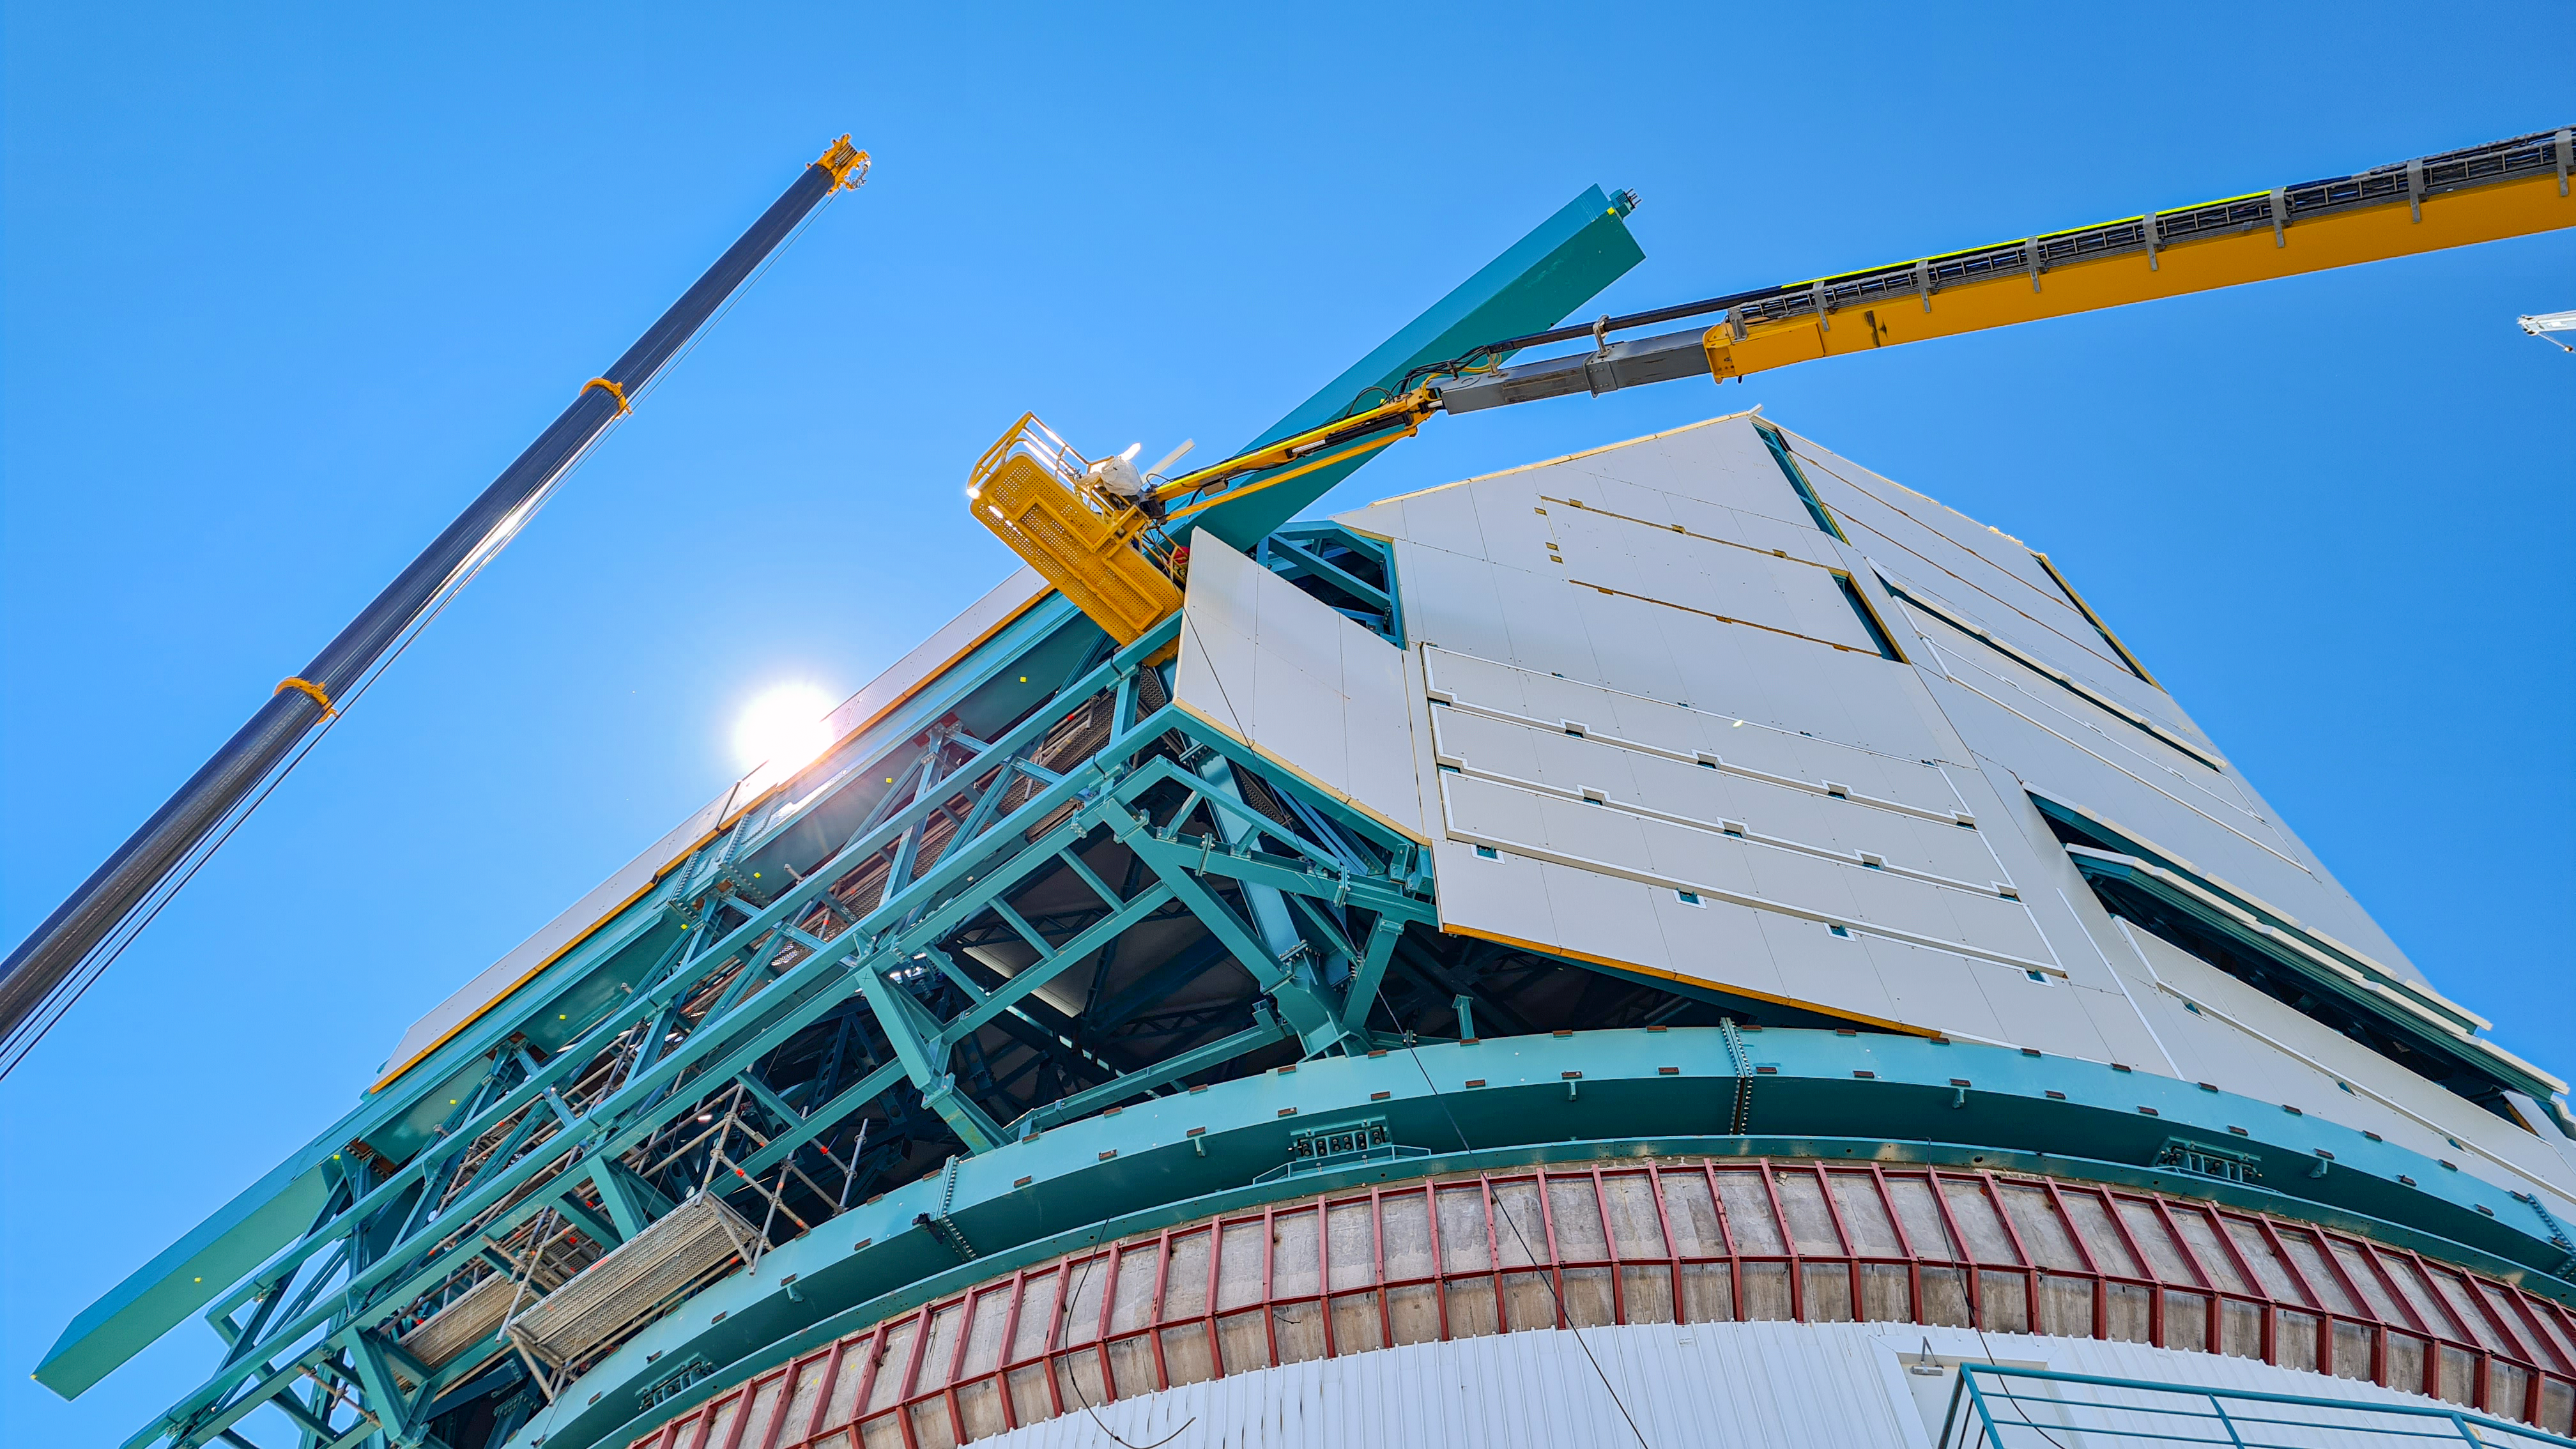

Rubin Observatory Dome

The contracted team for the dome is now about 20 people who are focused on getting the dome enclosed before the TMA team arrives in January. The dome cladding is going up fast!

Credit: Rubin Obs/NSF/AURA